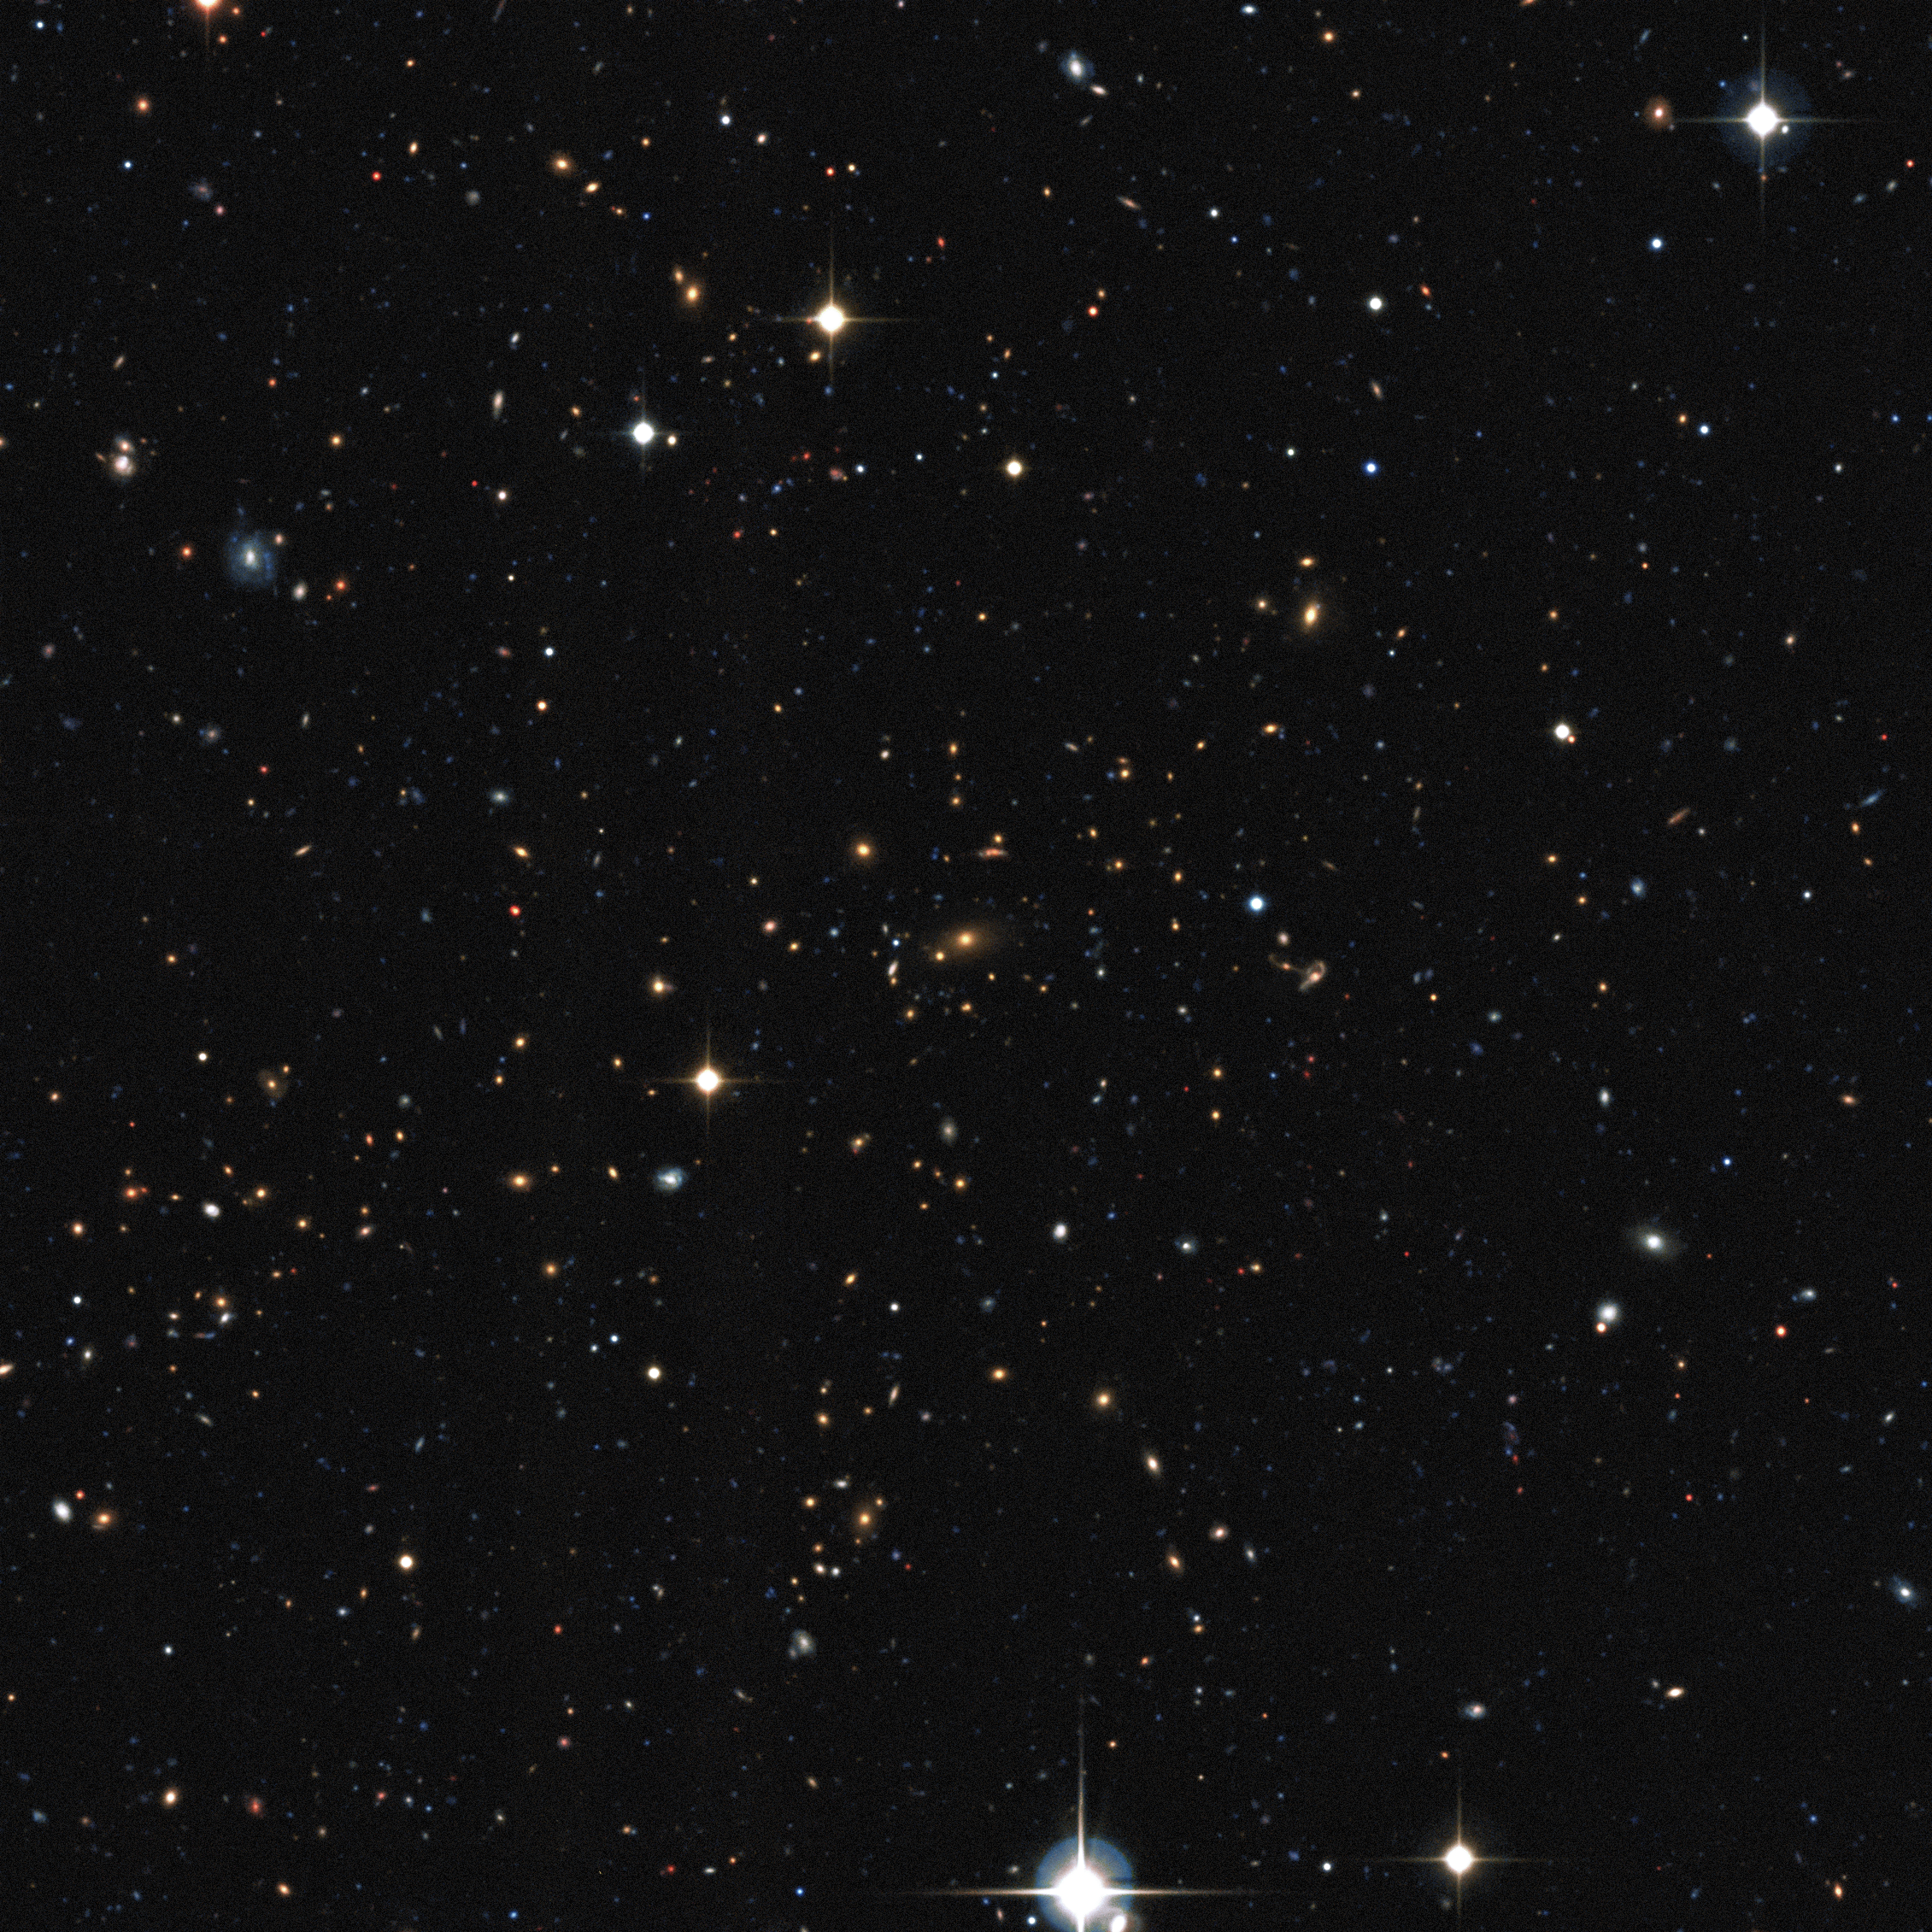

Visible light view of a distant galaxy cluster discovered in the XXL survey

This distant cluster of galaxies was discovered by the XXL survey. It was found by its telltale X-ray emission coming from hot gas, which was detected by ESA's XMM-Newton satellite. The distances to individual galaxies were found using ESO and other telescopes, to allow a three-dimensional view of the distribution of galaxy clusters to be determined.

This image was obtained using the Canada France Hawaii Telescope.

Credit: XXL consortium/Canada France Hawaii Telescope